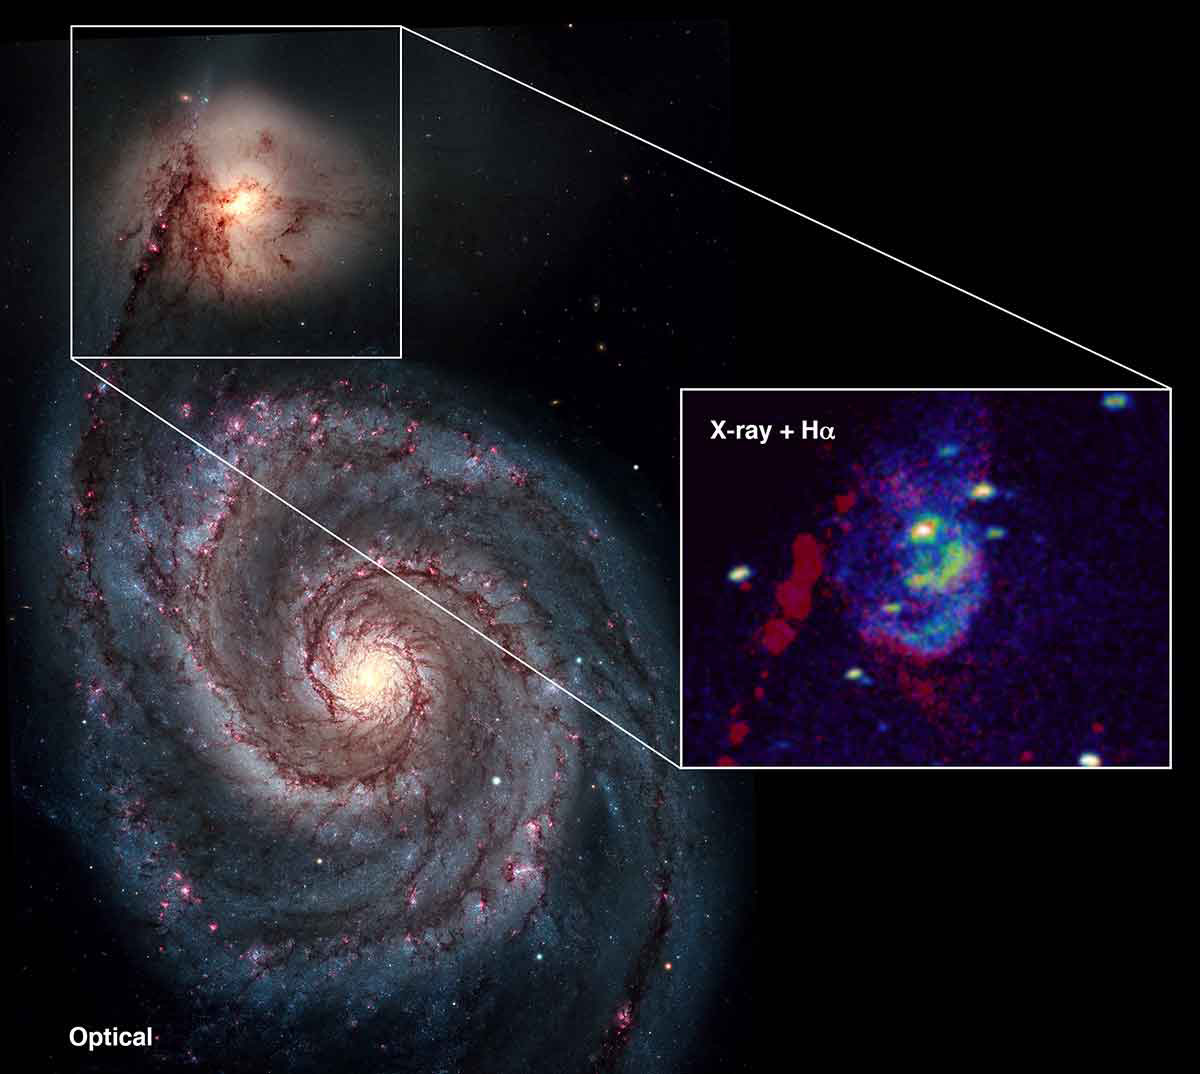

Powerful blasts from a giant black hole

Images of NGC 5195, the companion to M51, the Whirlpool Galaxy, show slender arcs of cool hydrogen-emitting gas (red in inset image) that border two giant arcs of hot X-ray emitting gas observed by NASA's Chandra X-ray Observatory (blue in inset). The arcs formed when hot gas expelled from the black hole swept up cooler gas from the center of the galaxy. The H-alpha image (red in inset) was taken with the Kitt Peak National Observatory 0.9-meter telescope.

Credit: NOIRLab